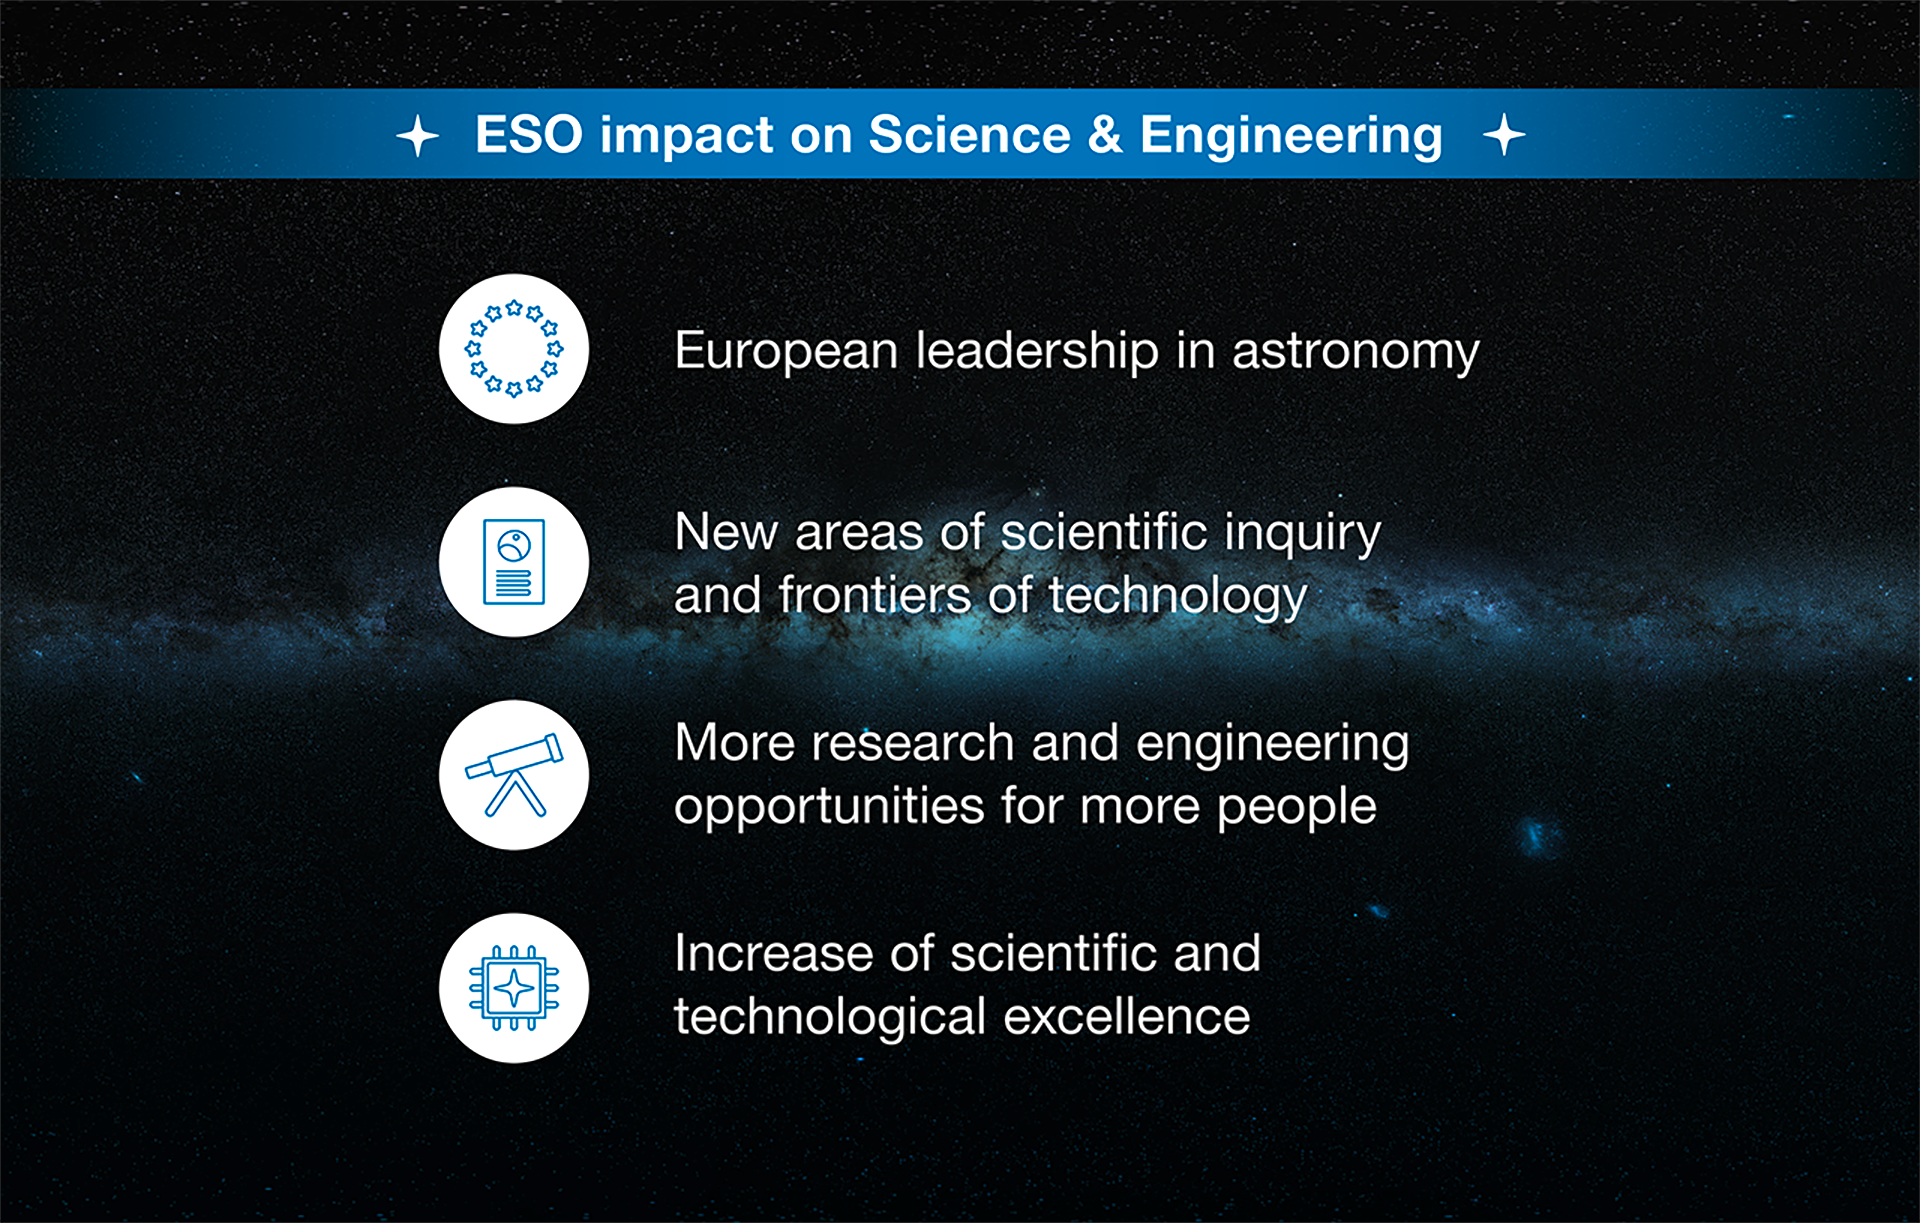

How ESO benefits its Member States - 2

This graph is related to the publication ESO’s Benefits to Society.

Credit: ESO